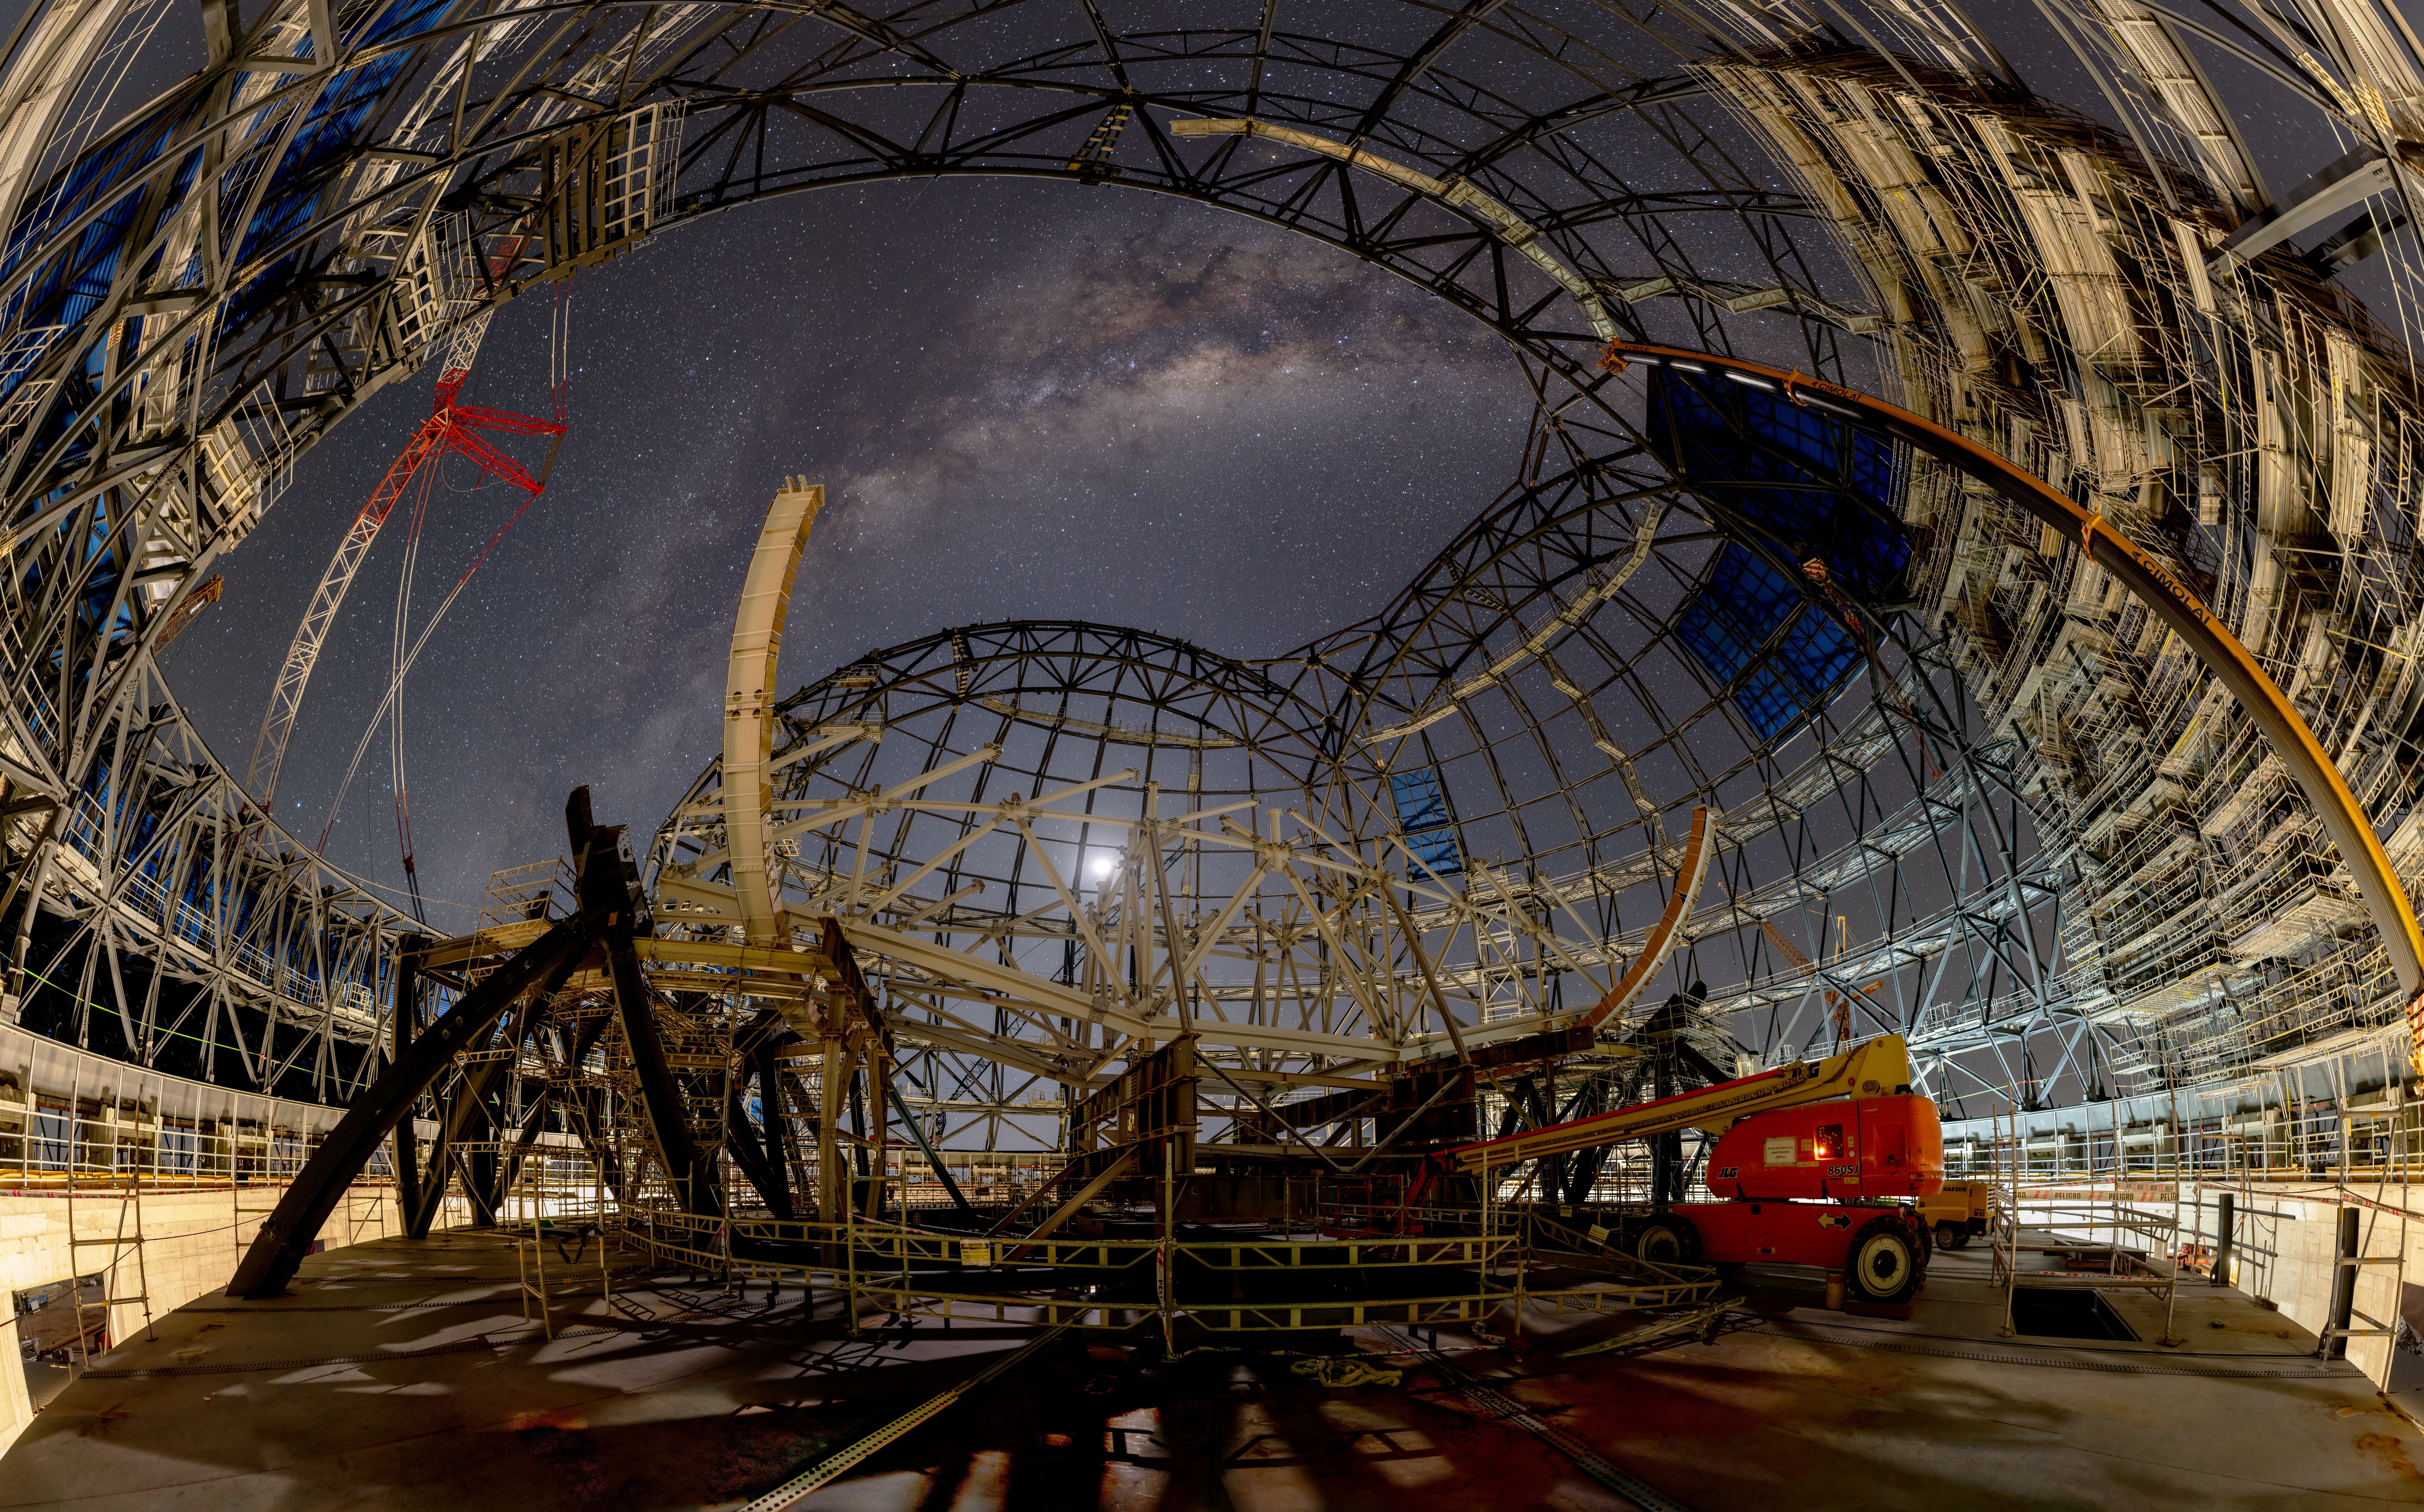

Sleep tight, ELT

Growing is hard work — and this Picture of the Week, taken on 3 April 2024, shows ESO’s Extremely Large Telescope (ELT) taking a well-deserved night-time rest. The view from inside the telescope’s dome shows progress on this giant structure, 80 metres high and 88 metres wide, which will protect the world’s biggest eye on the sky from the extreme environment of Chile’s Atacama Desert.

The dome’s steel skeleton is complete, and now a protective insulated cladding — the dark blue panels seen above — is being applied over it. This cladding consists of different layers, including thermal insulation and aluminium sheets outside. Together with air conditioning — active during the day, when the dome is closed —, this will keep the air inside the dome at the same temperature as the outside environment, minimising turbulence that could otherwise blur the images the ELT will capture.

In the centre, on a separate concrete foundation to protect it from vibrations propagating through the ground, stands the azimuth structure that will hold the telescope and its array of scientific instruments.

Right now, the ELT structure can enjoy a stunning view of the Milky Way during its night break. In the future, the telescope will be working nights — but will have access to the same view when the dome opens its large observing slit to see the sky.

Credit: B. Häußler/ESO